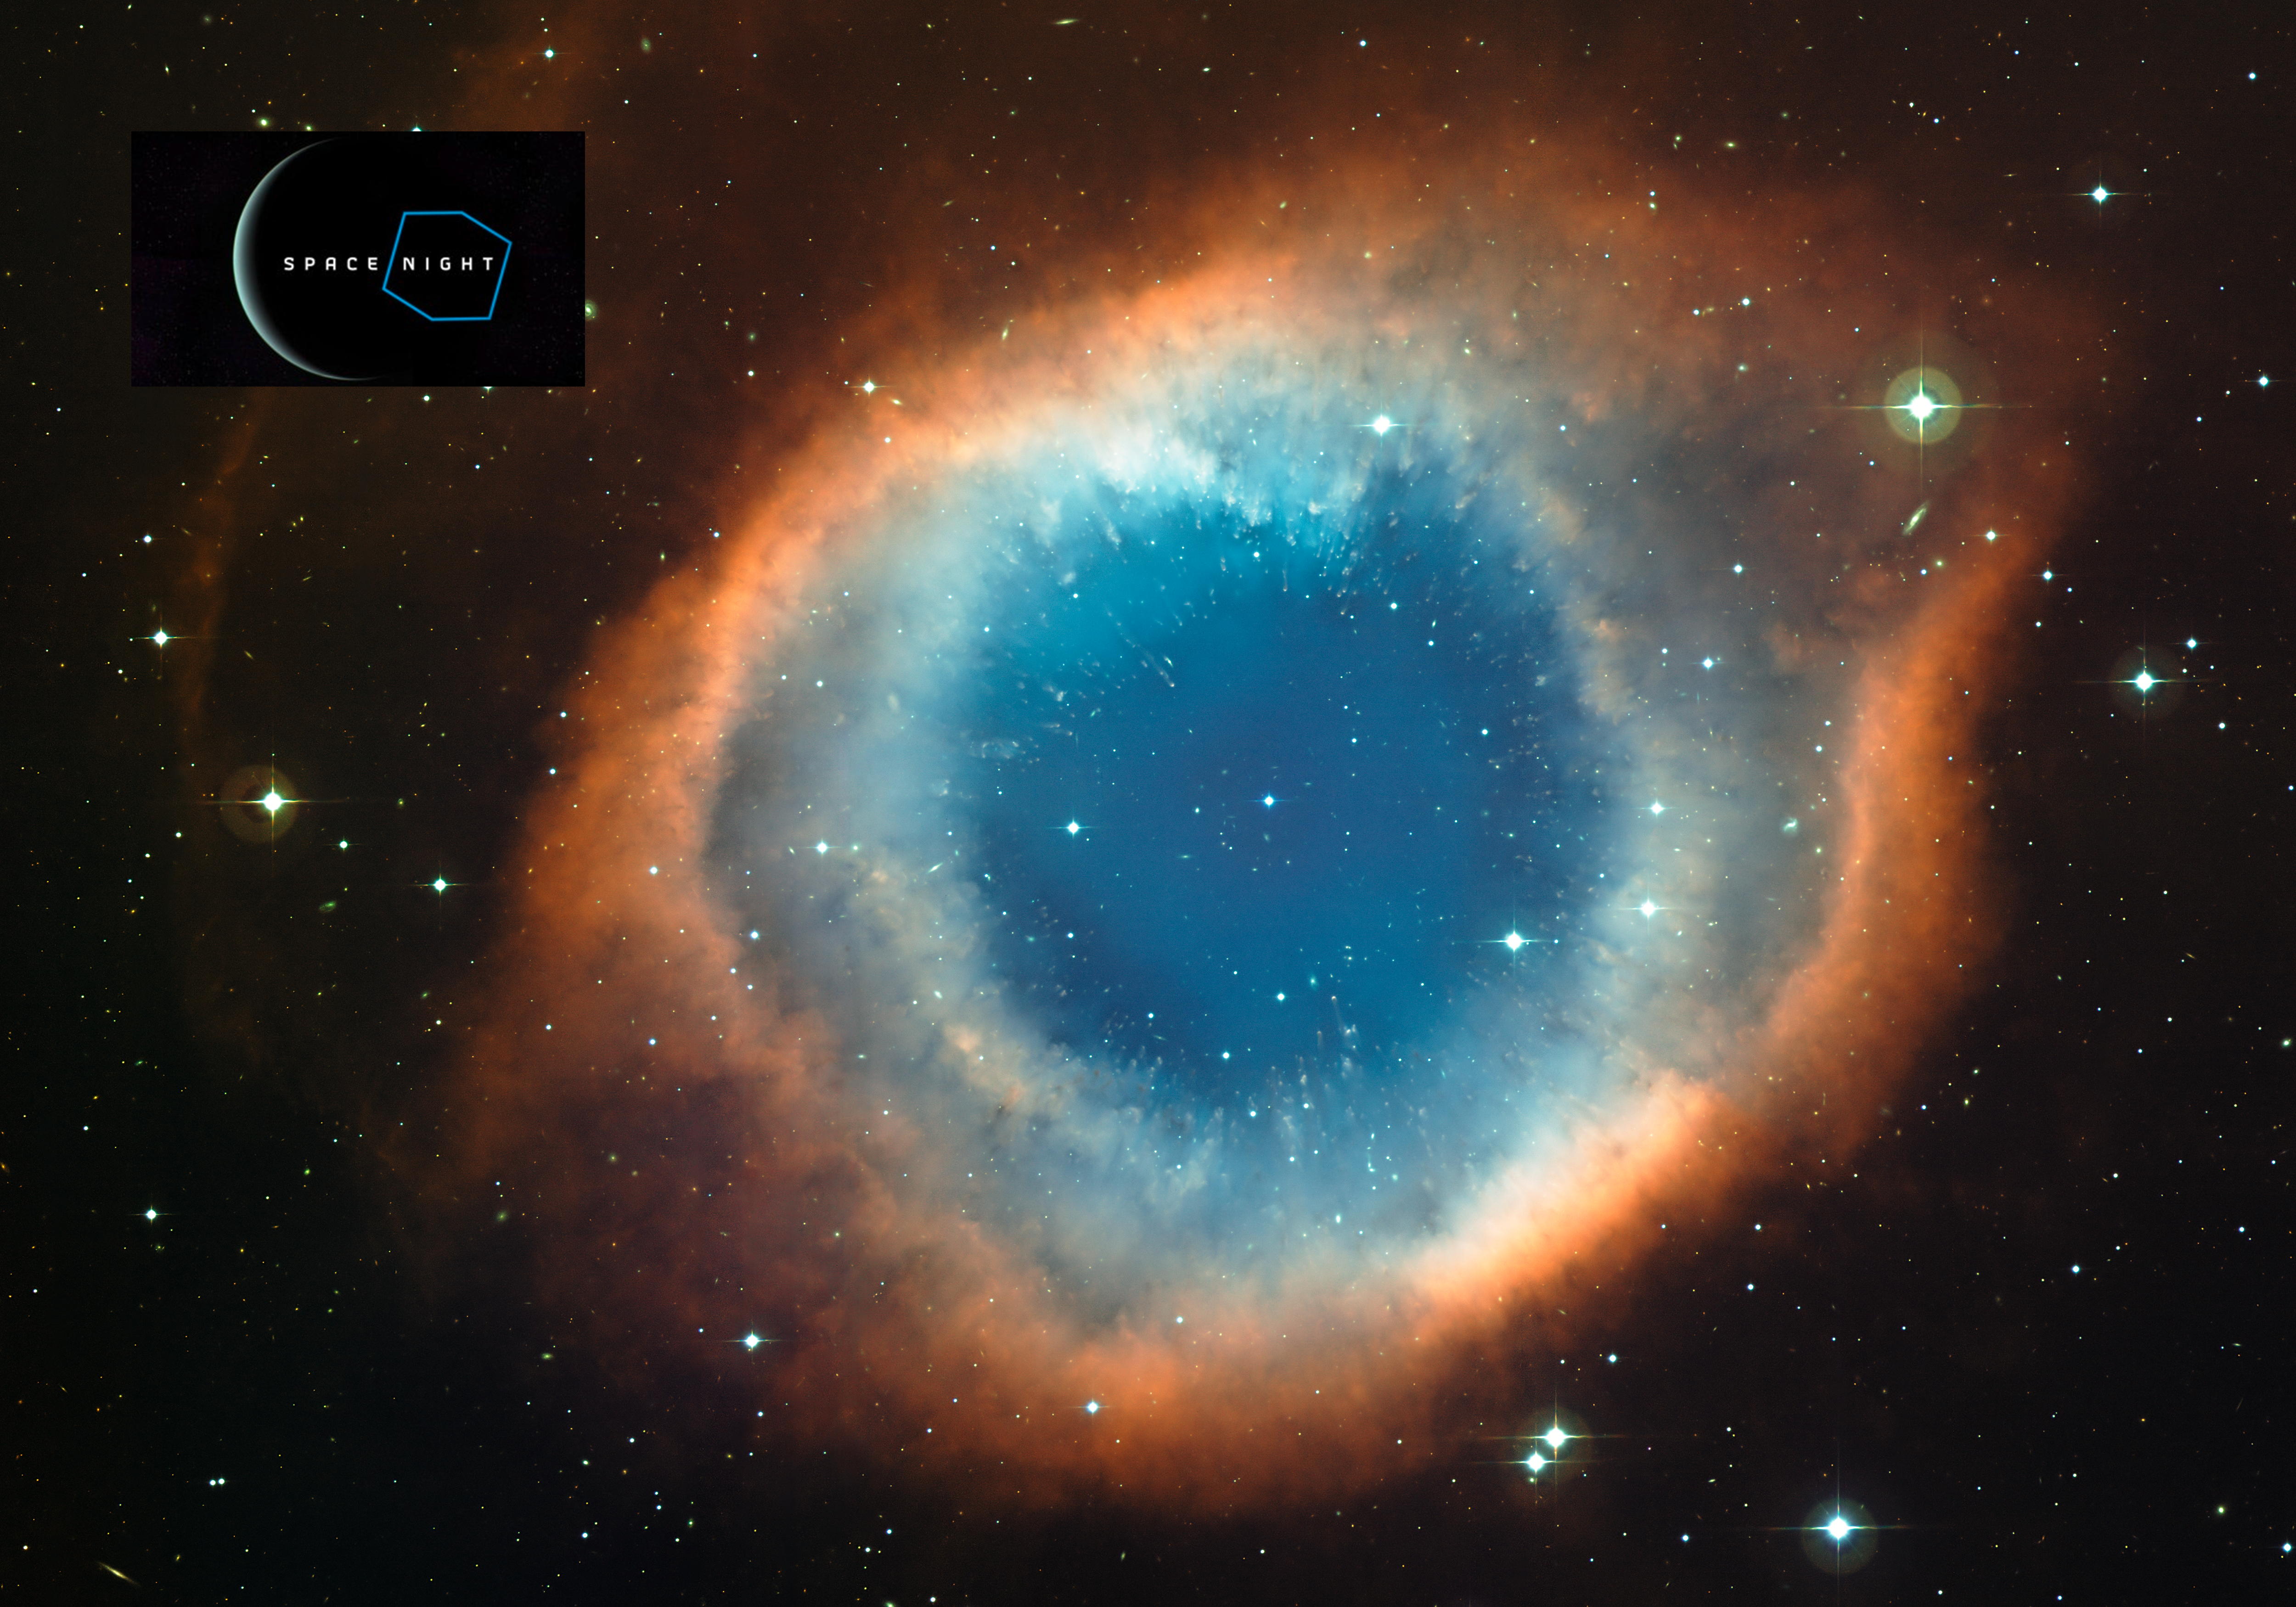

ESO stars in space night

The most recent installment in the long-running evening television series Space Night, from the German television station Bayerischer Rundfunk, features many images and video segments provided by ESO.

The programme, which has been running for almost 20 years, features images and video sequences of both the cosmos and the Earth seen from space. The spectacular visuals come from ESO, ESA and NASA and are set to relaxing electronic chillout music that has been created by fans of the show under the creative commons licensing scheme.

This view shows one of the ESO images used in the programme, a picture of the Helix Nebula from the MPG/ESO 2.2-metre telescope at La Silla.

Credit: ESO/Bayerischer Rundfunk